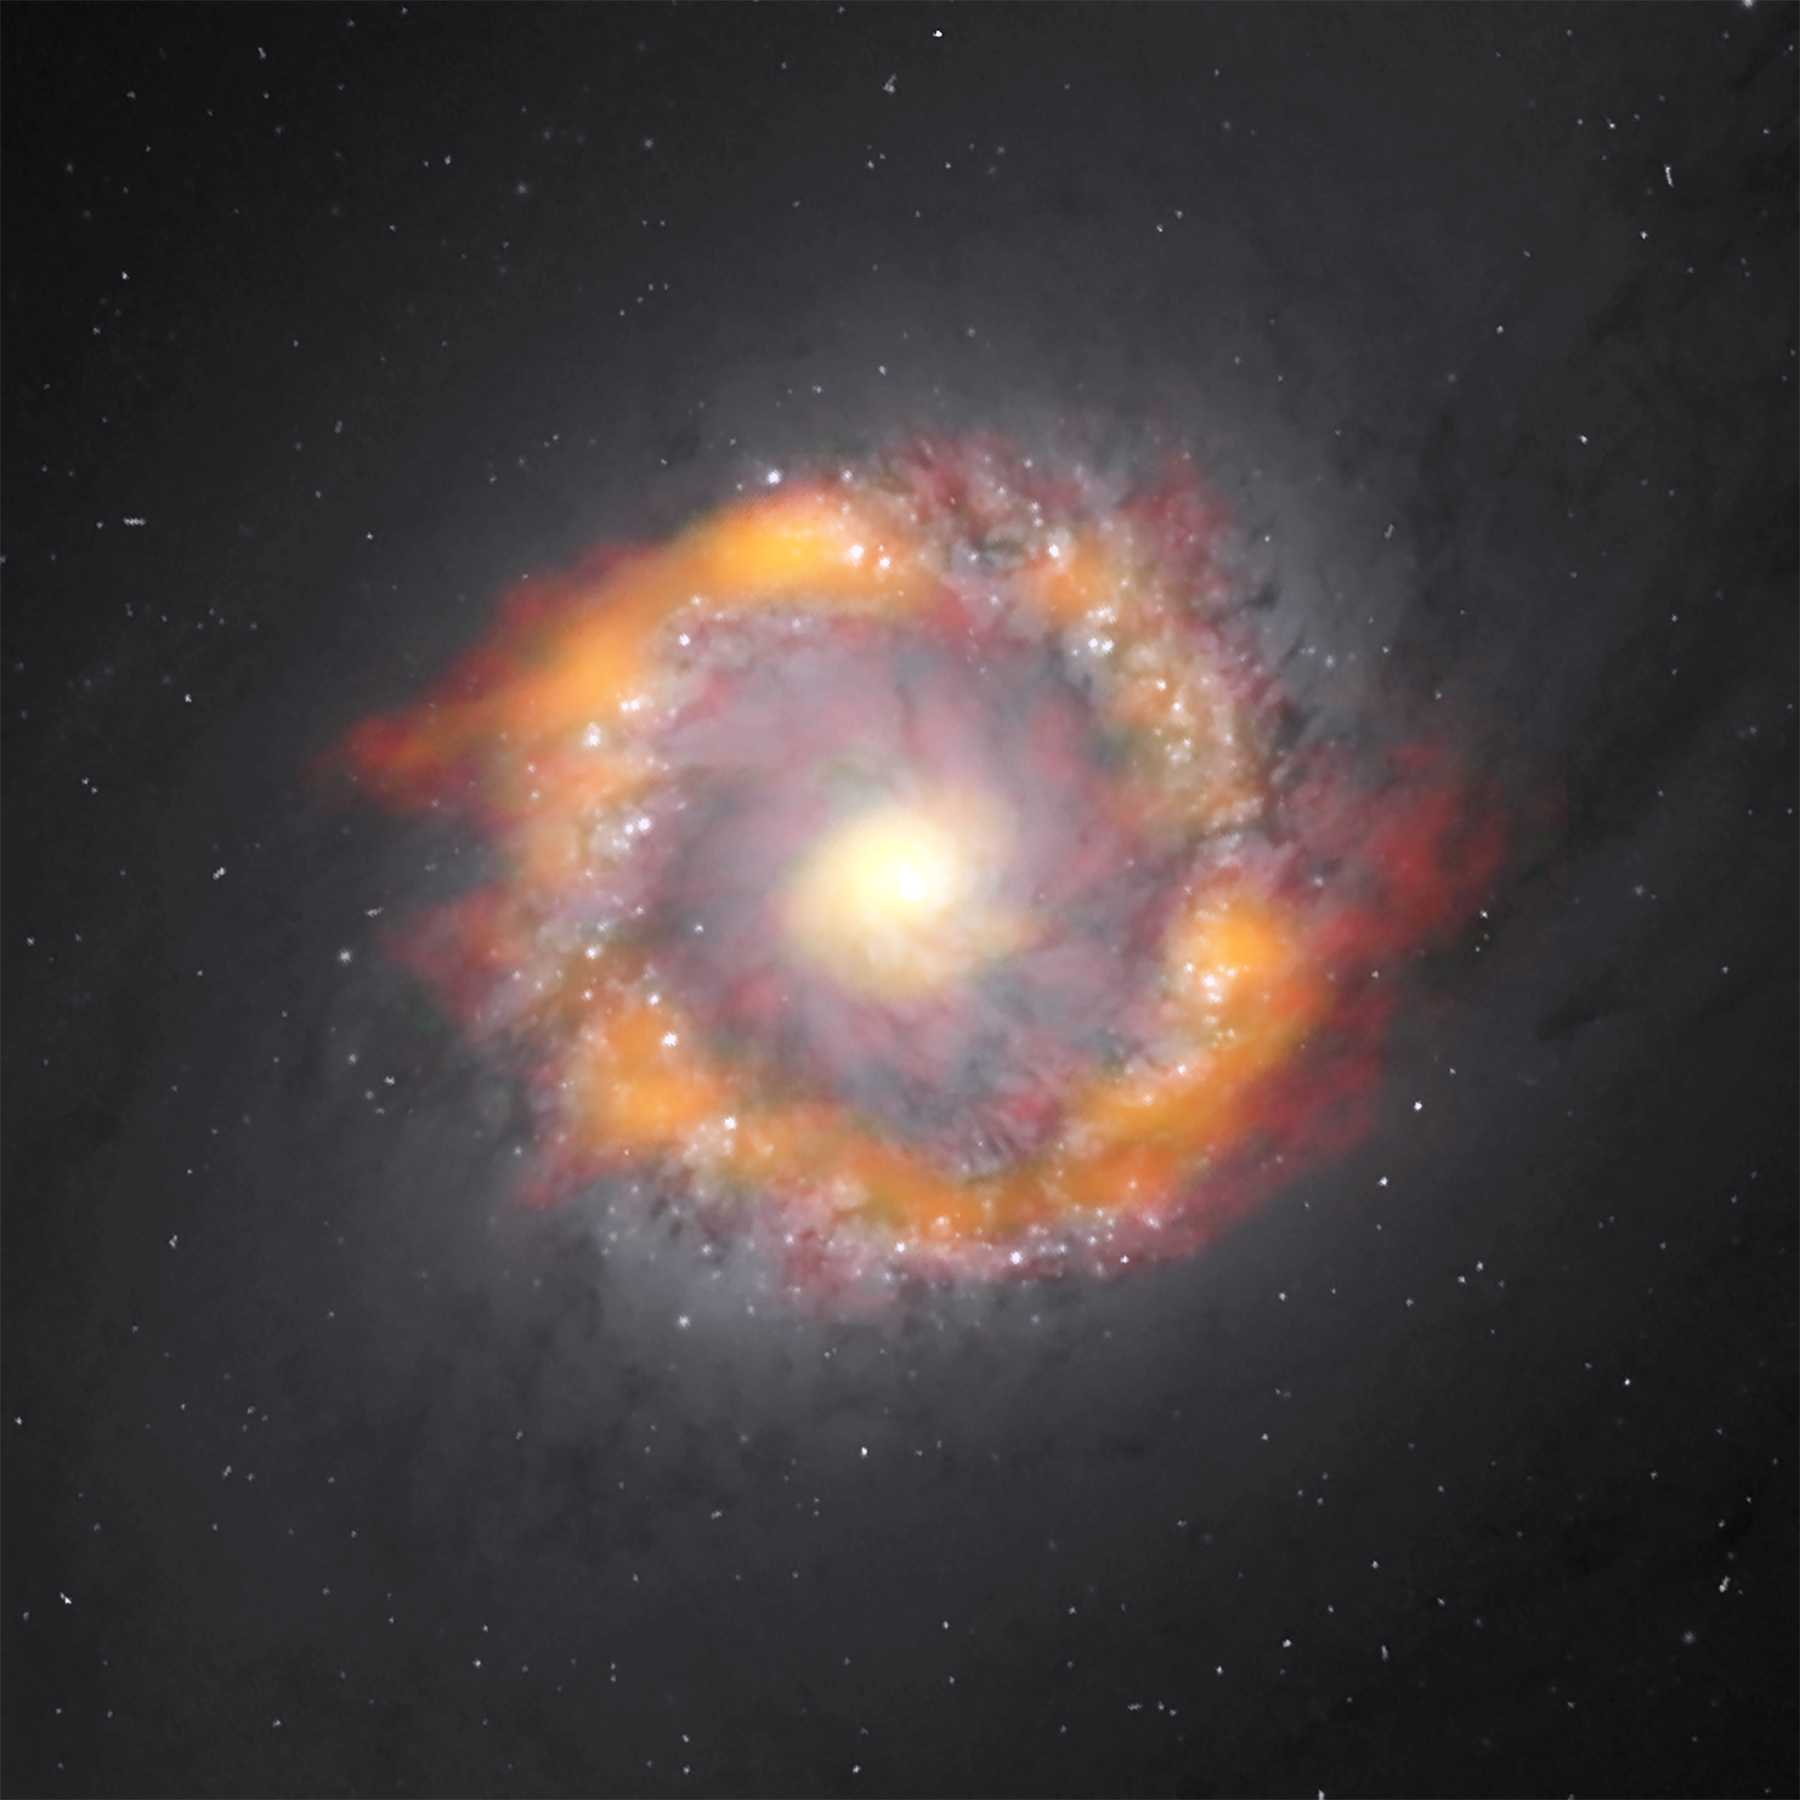

Composite image of the barred spiral galaxy NGC 1097, including images from ALMA and HST

Composite image of the barred spiral galaxy NGC 1097. By studying the motion of two molecules, ALMA was able to determine that the supermassive black hole at the galactic center has a mass 140 million times greater than our Sun. The ALMA data is in red (HCO+) and green/orange (HCN) superimposed on an optical image taken by the Hubble Space Telescope.

Credit: ALMA (NRAO/ESO/NAOJ), K. Onishi; NASA/ESA Hubble Space Telescope, E. Sturdivant; B. Saxton (NRAO/AUI/NSF)